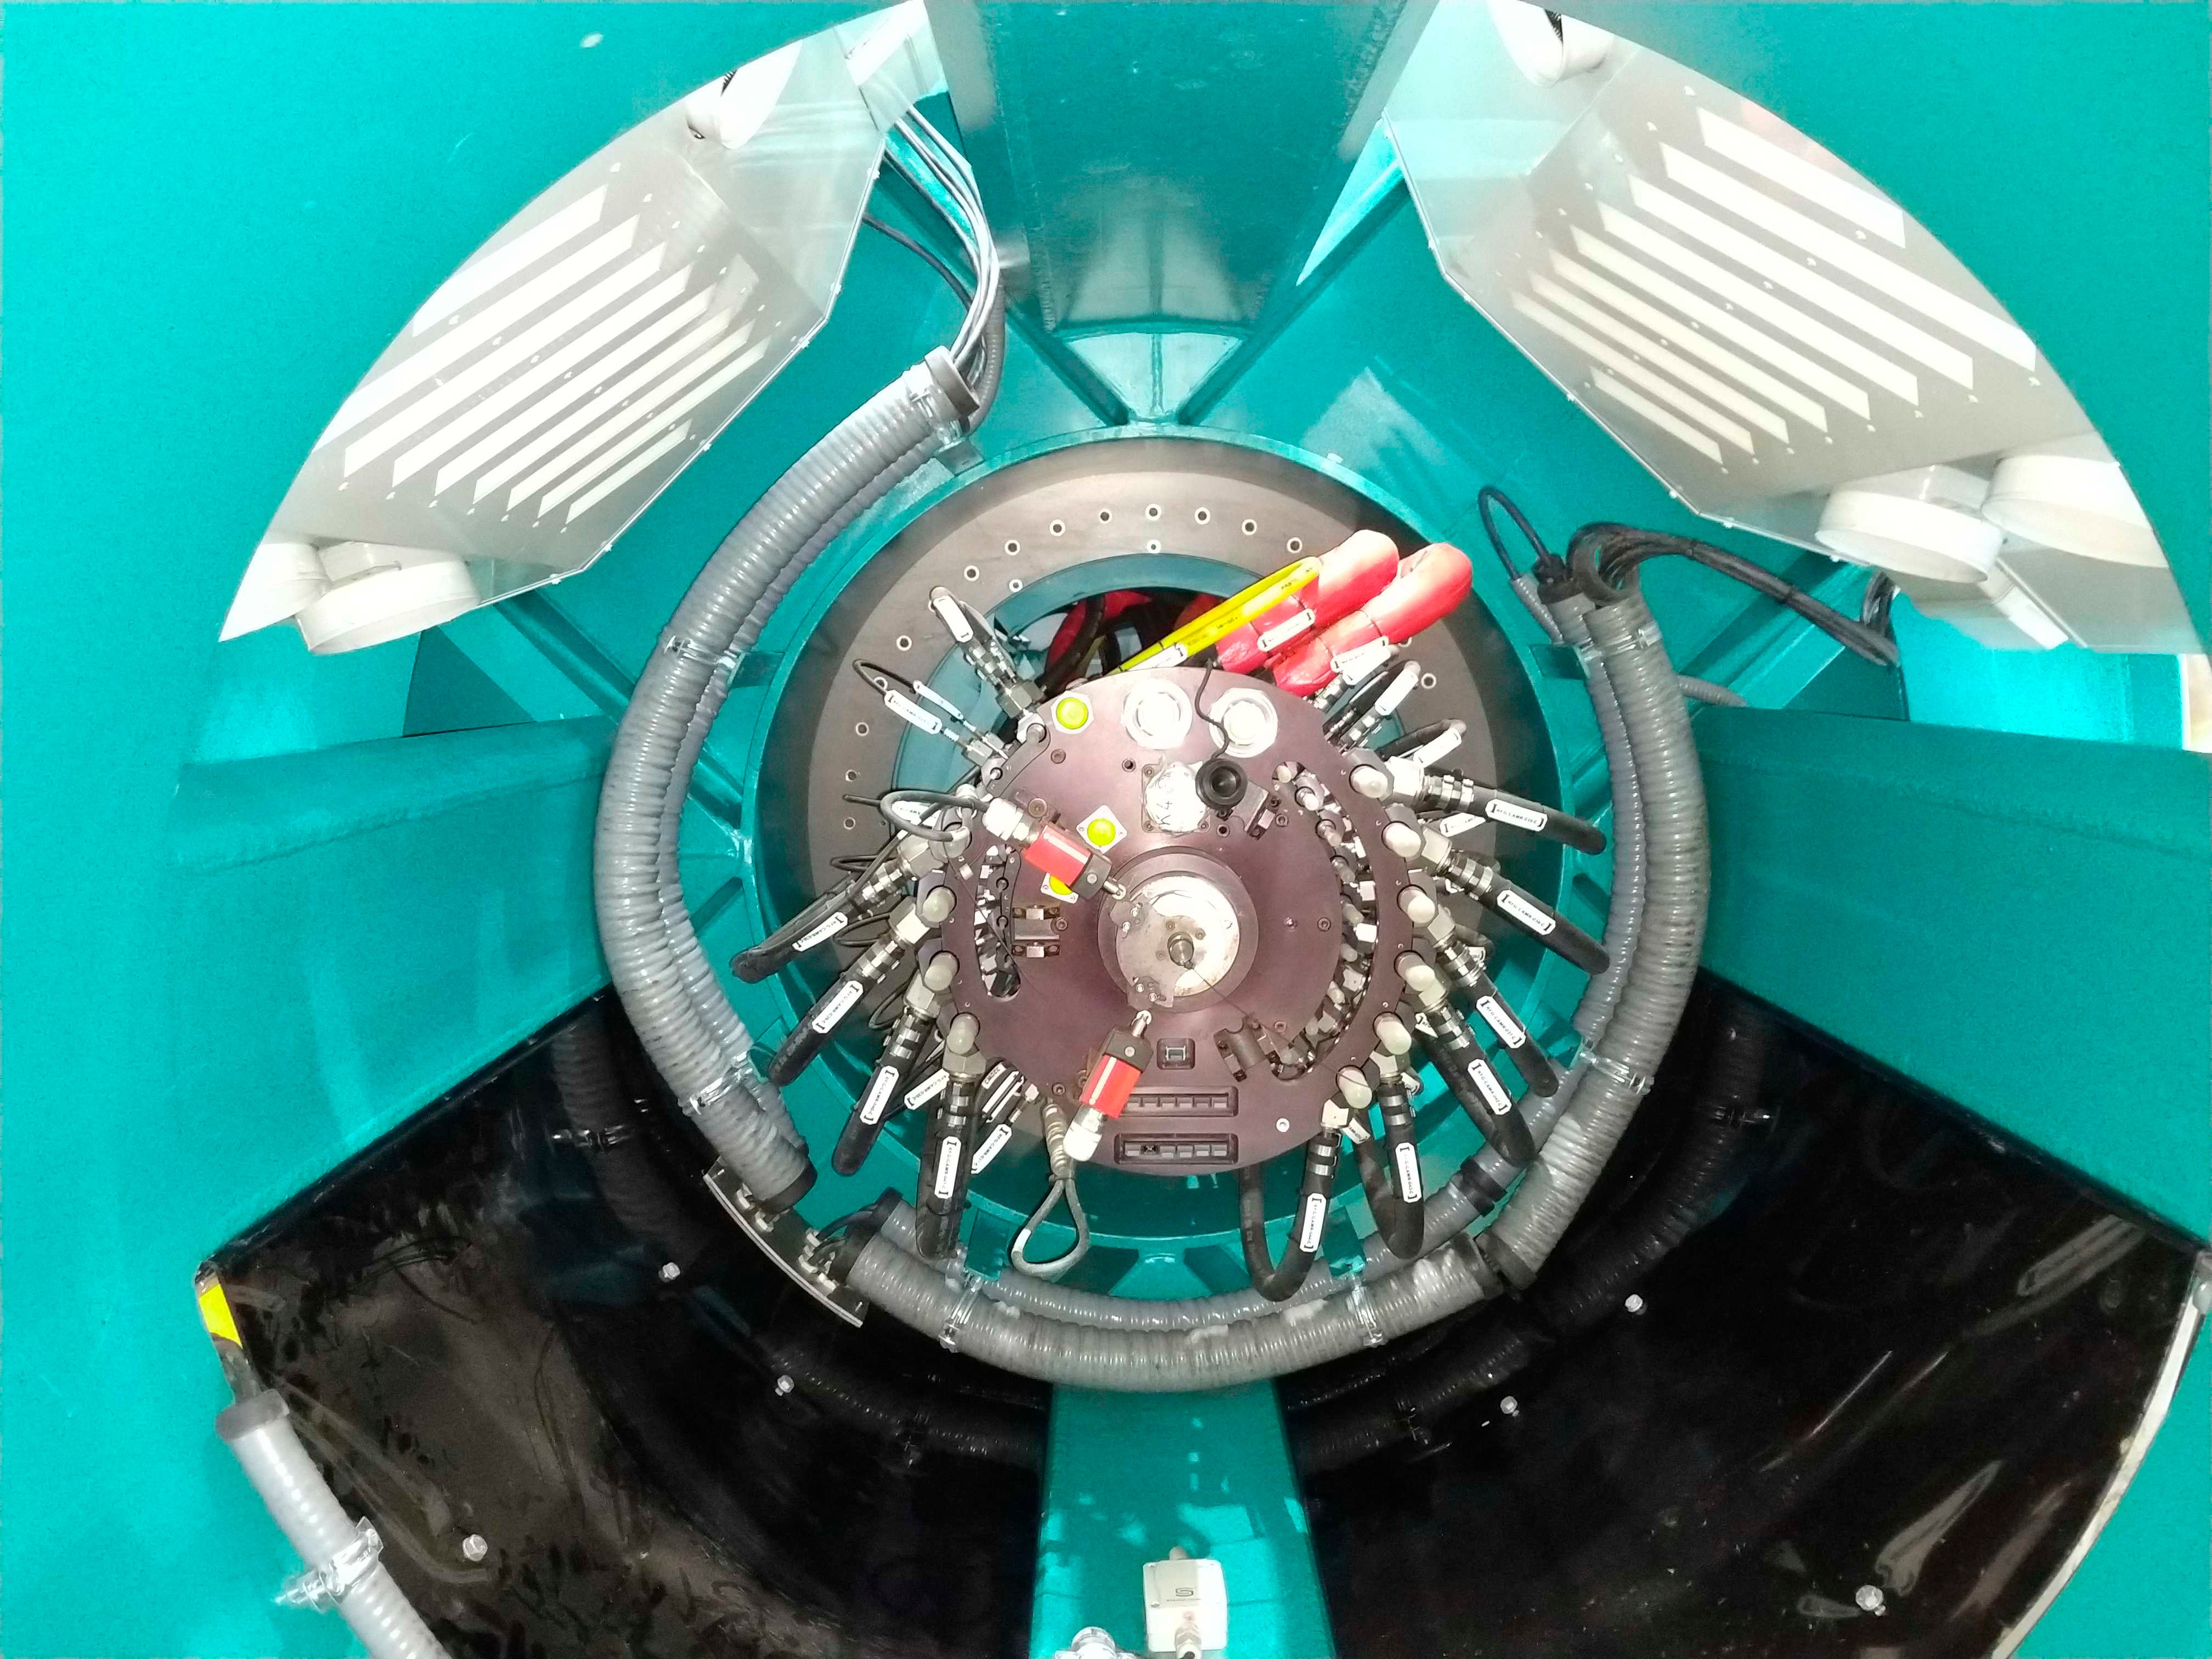

Integrating Structure

Early integration of the LSST Camera Cart, Cable Wrap, Hexapod Rotator and other top-end assemblies has begun on the third level of the summit facility.

Credit: Rubin Observatory/NSF/AURA